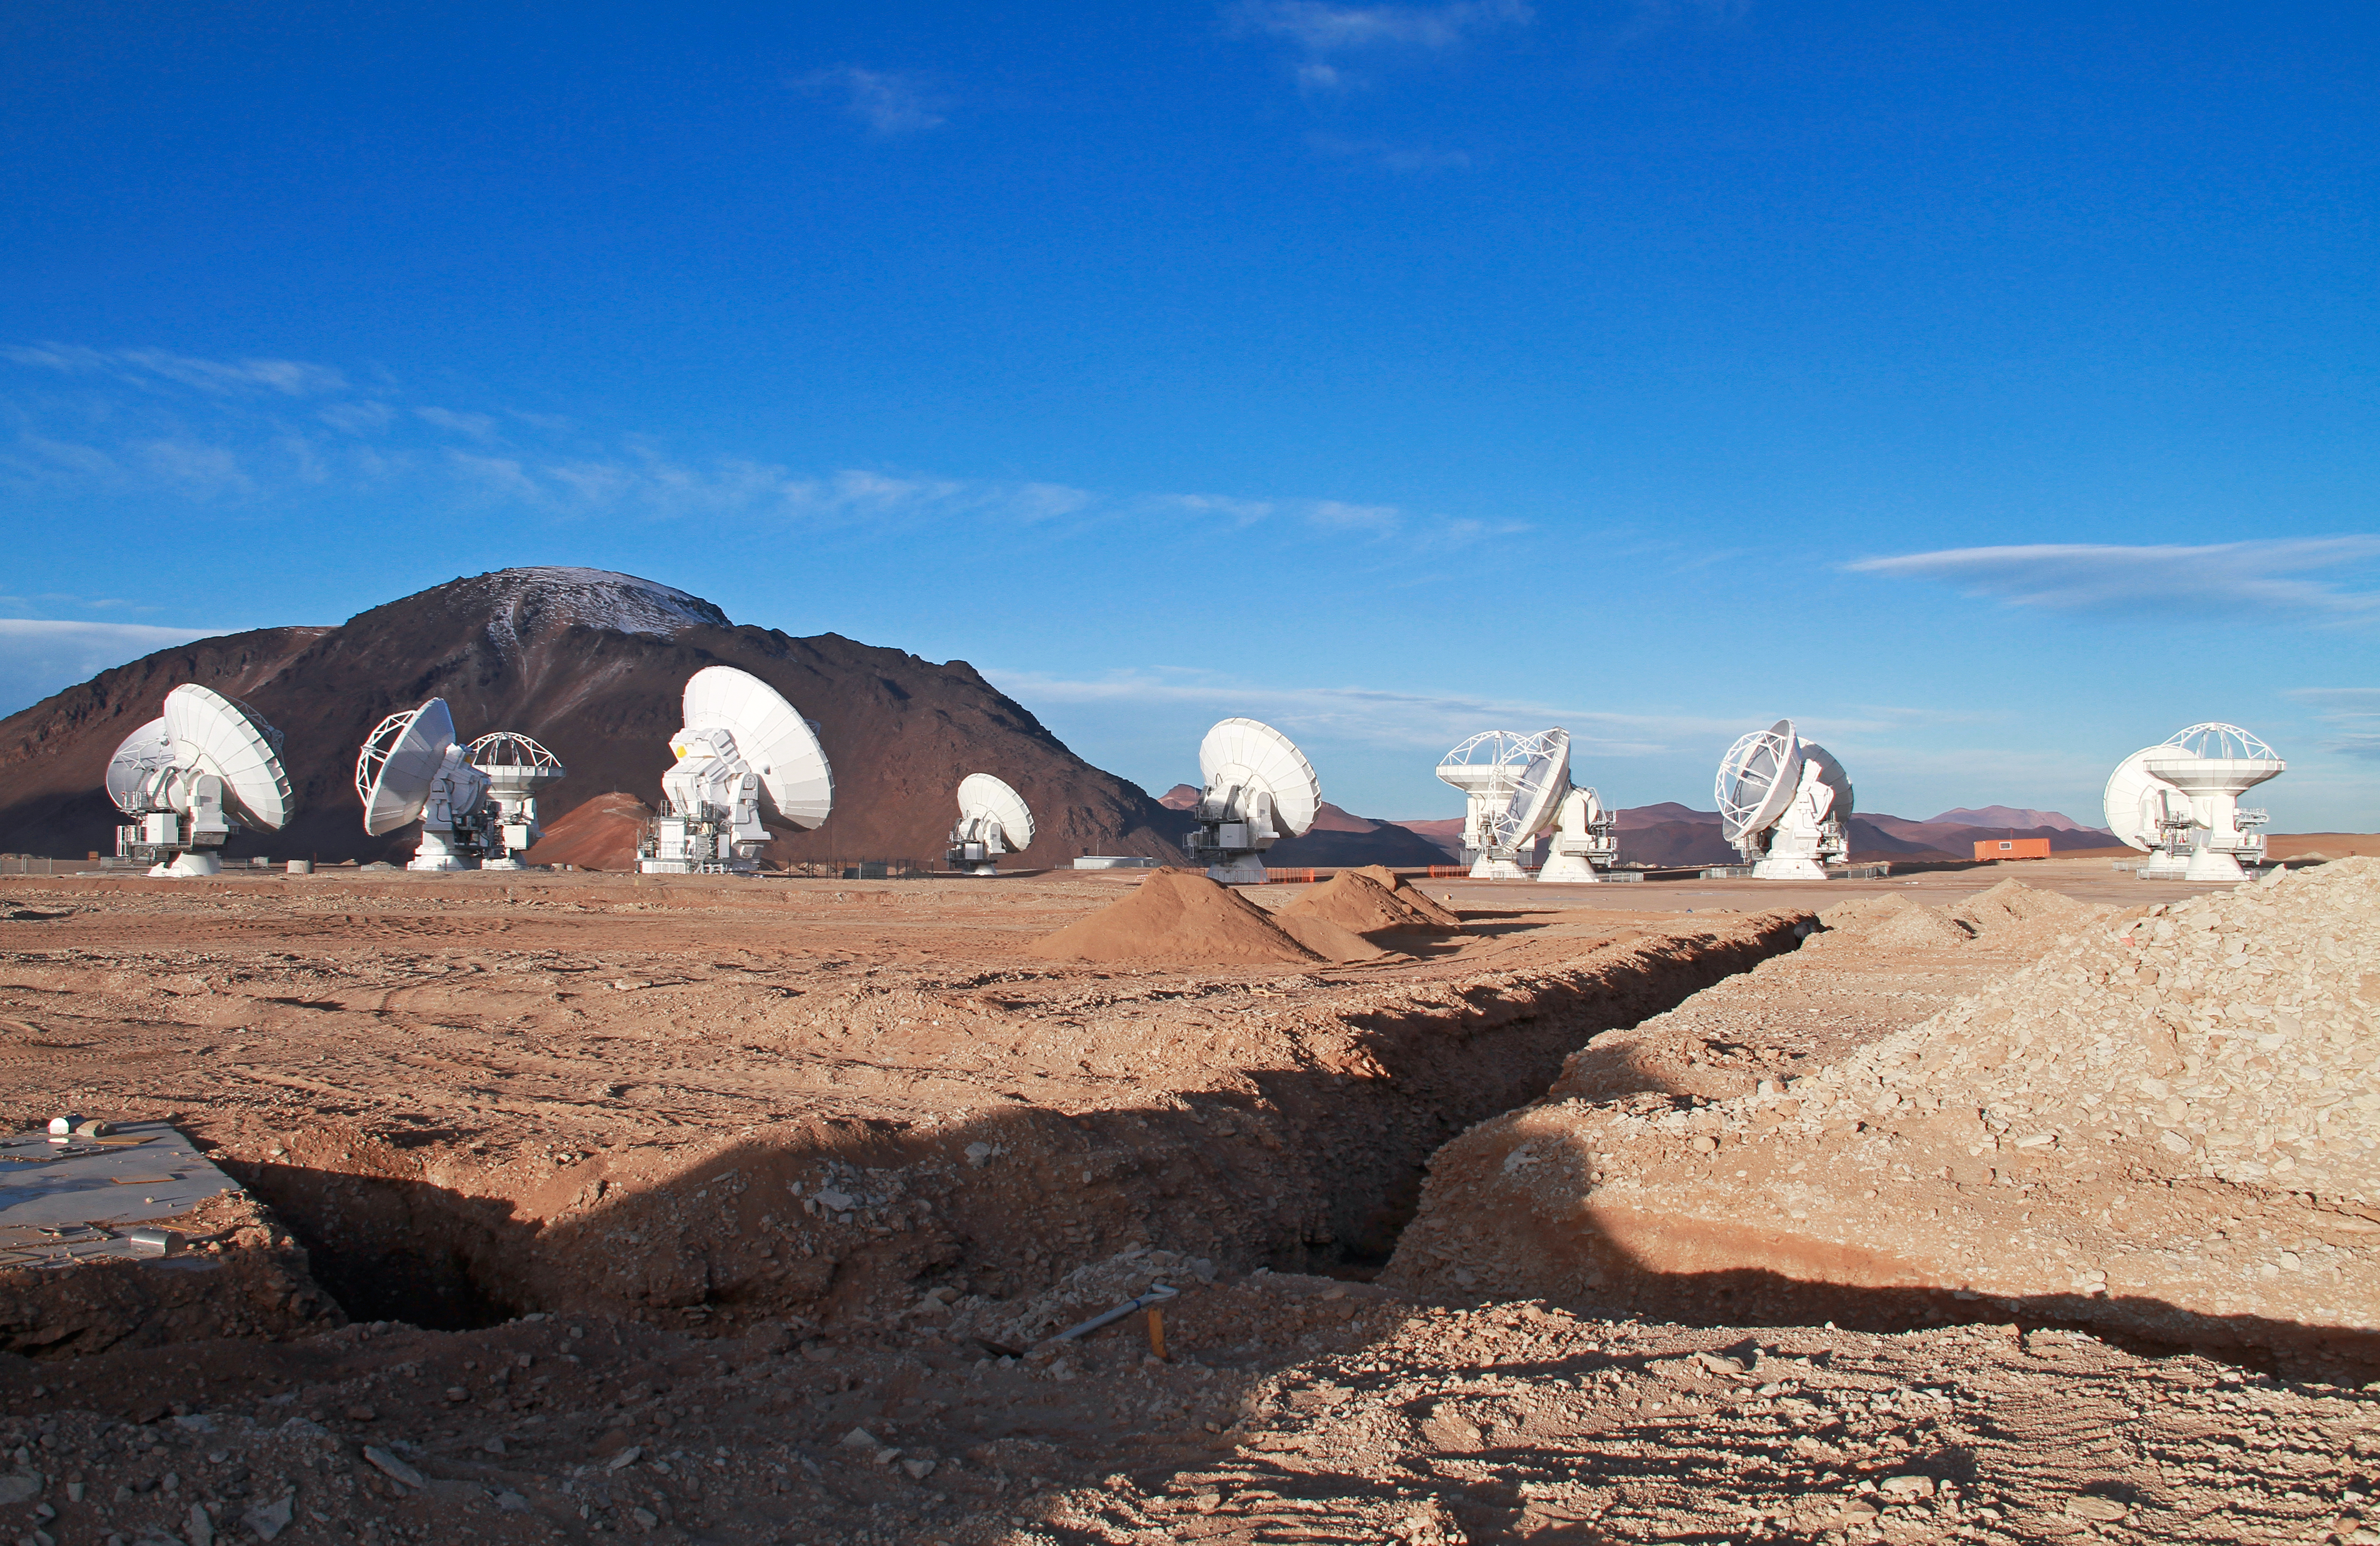

13 antennas at the ALMA AOS

Thirteen 12-metre antennas are positioned at the ALMA Array Operations Site (AOS), in May 2011. The AOS is located at 5000 metres altitude on the Chajnantor plateau. In the background is the 5600-metre-high Cerro Chajnantor.

Credit: ALMA (ESO/NAOJ/NRAO), J. Guarda (ALMA)